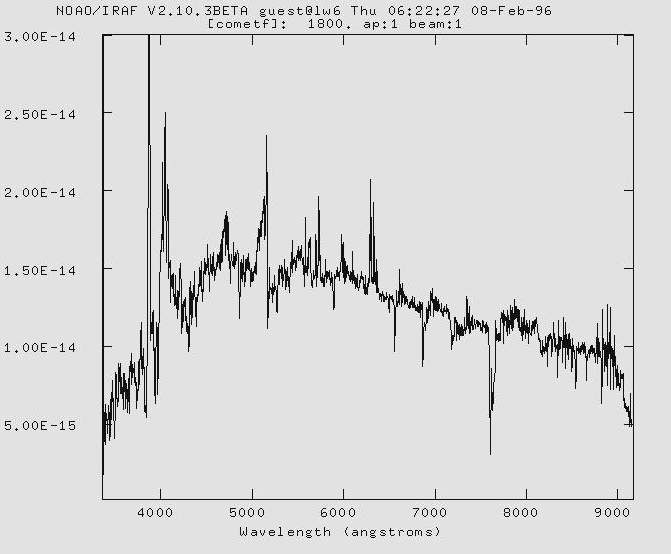

First spectrum of comet Hyakutake

This diagram shows the first spectrum obtained of comet C/1996 B2 (Hyakutake), which is expected to pass near the Earth in late March 1996. It was taken by Tomaz Zwitter, visiting astronomer at the ESO La Silla Observatory from the University of Ljubljana, Slovenia. It has been flux- [(erg/s/cm2/A) within 2x14 arcsecond slit centered on comet] and wavelength- [Angstrom] calibrated.

Credit: ESO